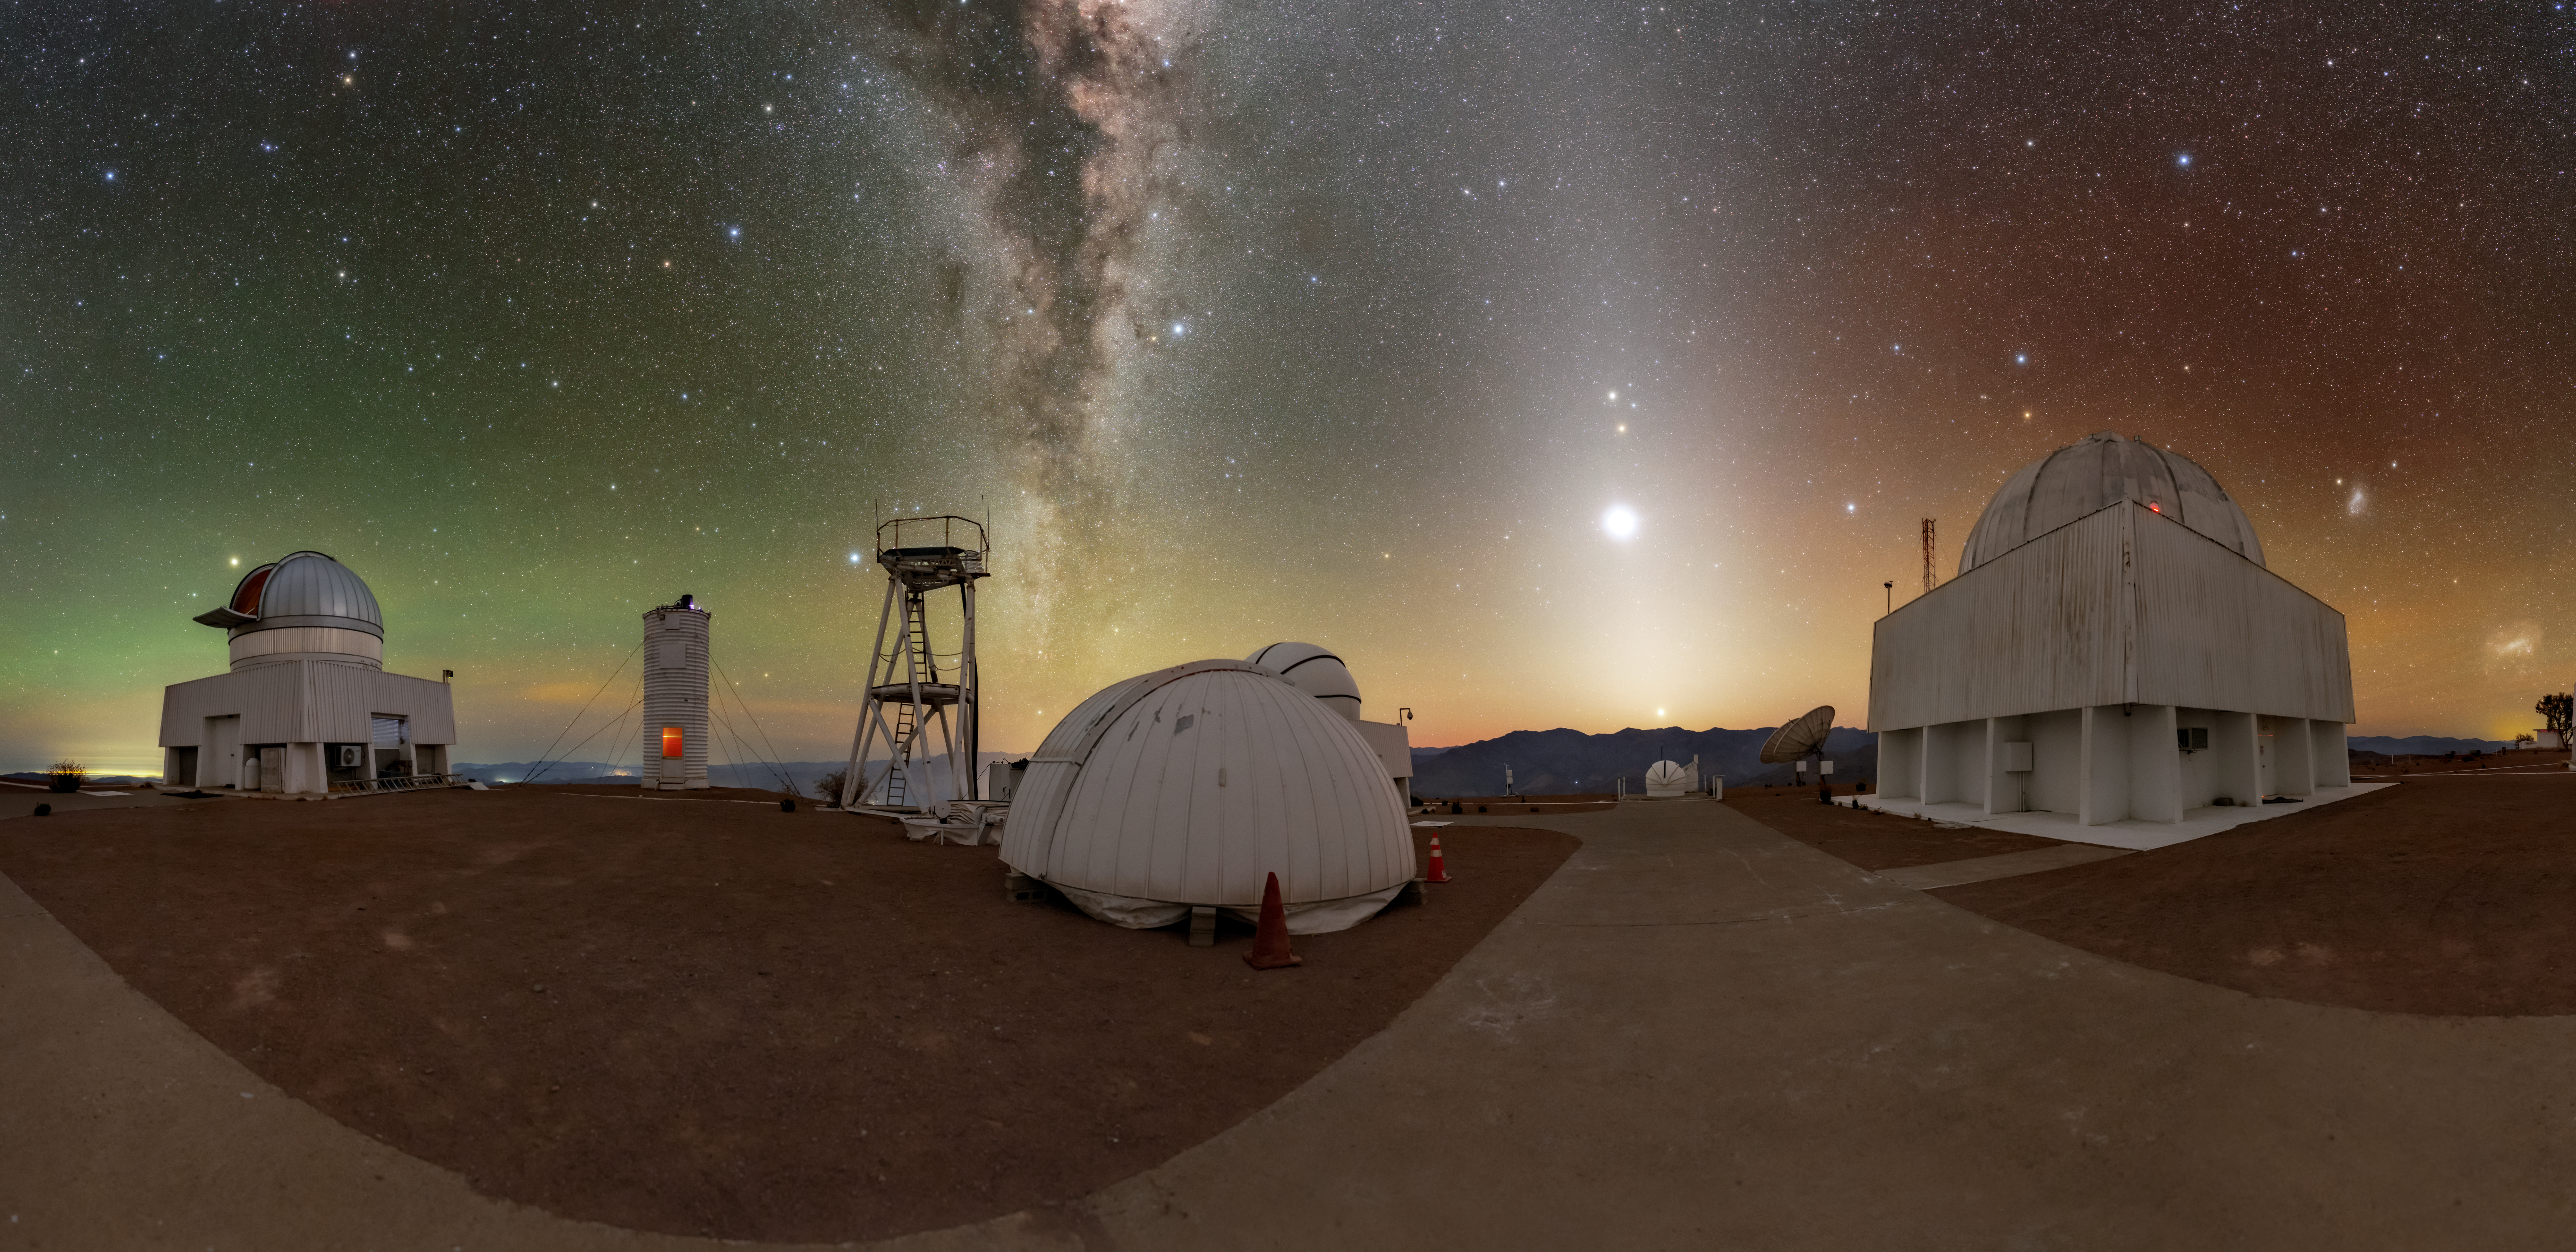

A Duality of Dust

Two lines of light — one the arm of our Milky Way and the other zodiacal light — rise parallel to each other from the horizon above U.S. National Science Foundation Cerro Tololo Inter-American Observatory (CTIO) in this Image of the Week. CTIO is a Program of NSF NOIRLab situated in the high, dry environment of the remote mountain of Chile, where sensitive equipment can capture the subtleties of light in our night sky.

Between the DIMM1 Seeing Monitor and decommissioned CHilean Automatic Supernova sEarch (CHASE) is one arm of our galaxy. Its glow, formed by unresolved stars and other material, is obscured here and there by dark patches, made up of vast amounts of dust and gas. To the right of the Milky Way is the faint glow of zodiacal light, sunlight that is being scattered by interplanetary dust left over from the formation of our Solar System. This line outlines the ecliptic, the orbital plane traversed by the planets in our Solar System, since most of this dust resides along this plane. The plane is clearly delineated by the planets ‘inside’ the zodiacal light: skyward from the horizon are Jupiter, Venus, Mars, and Saturn.

Other telescopes featured in this image are (left to right) the US Naval Observatory Deep South Telescope, DIMM2 Seeing Monitor, aTmCam (Atmospheric Transmission Monitoring Camera), and SMARTS 1.0 meter telescope.

This photo was taken as part of the recent NOIRLab 2022 Photo Expedition to all the NOIRLab sites. Tomáš Slovinský, the photographer, is a NOIRLab Audiovisual Ambassador.

Credit: CTIO/NOIRLab/NSF/AURA/T. Slovinský